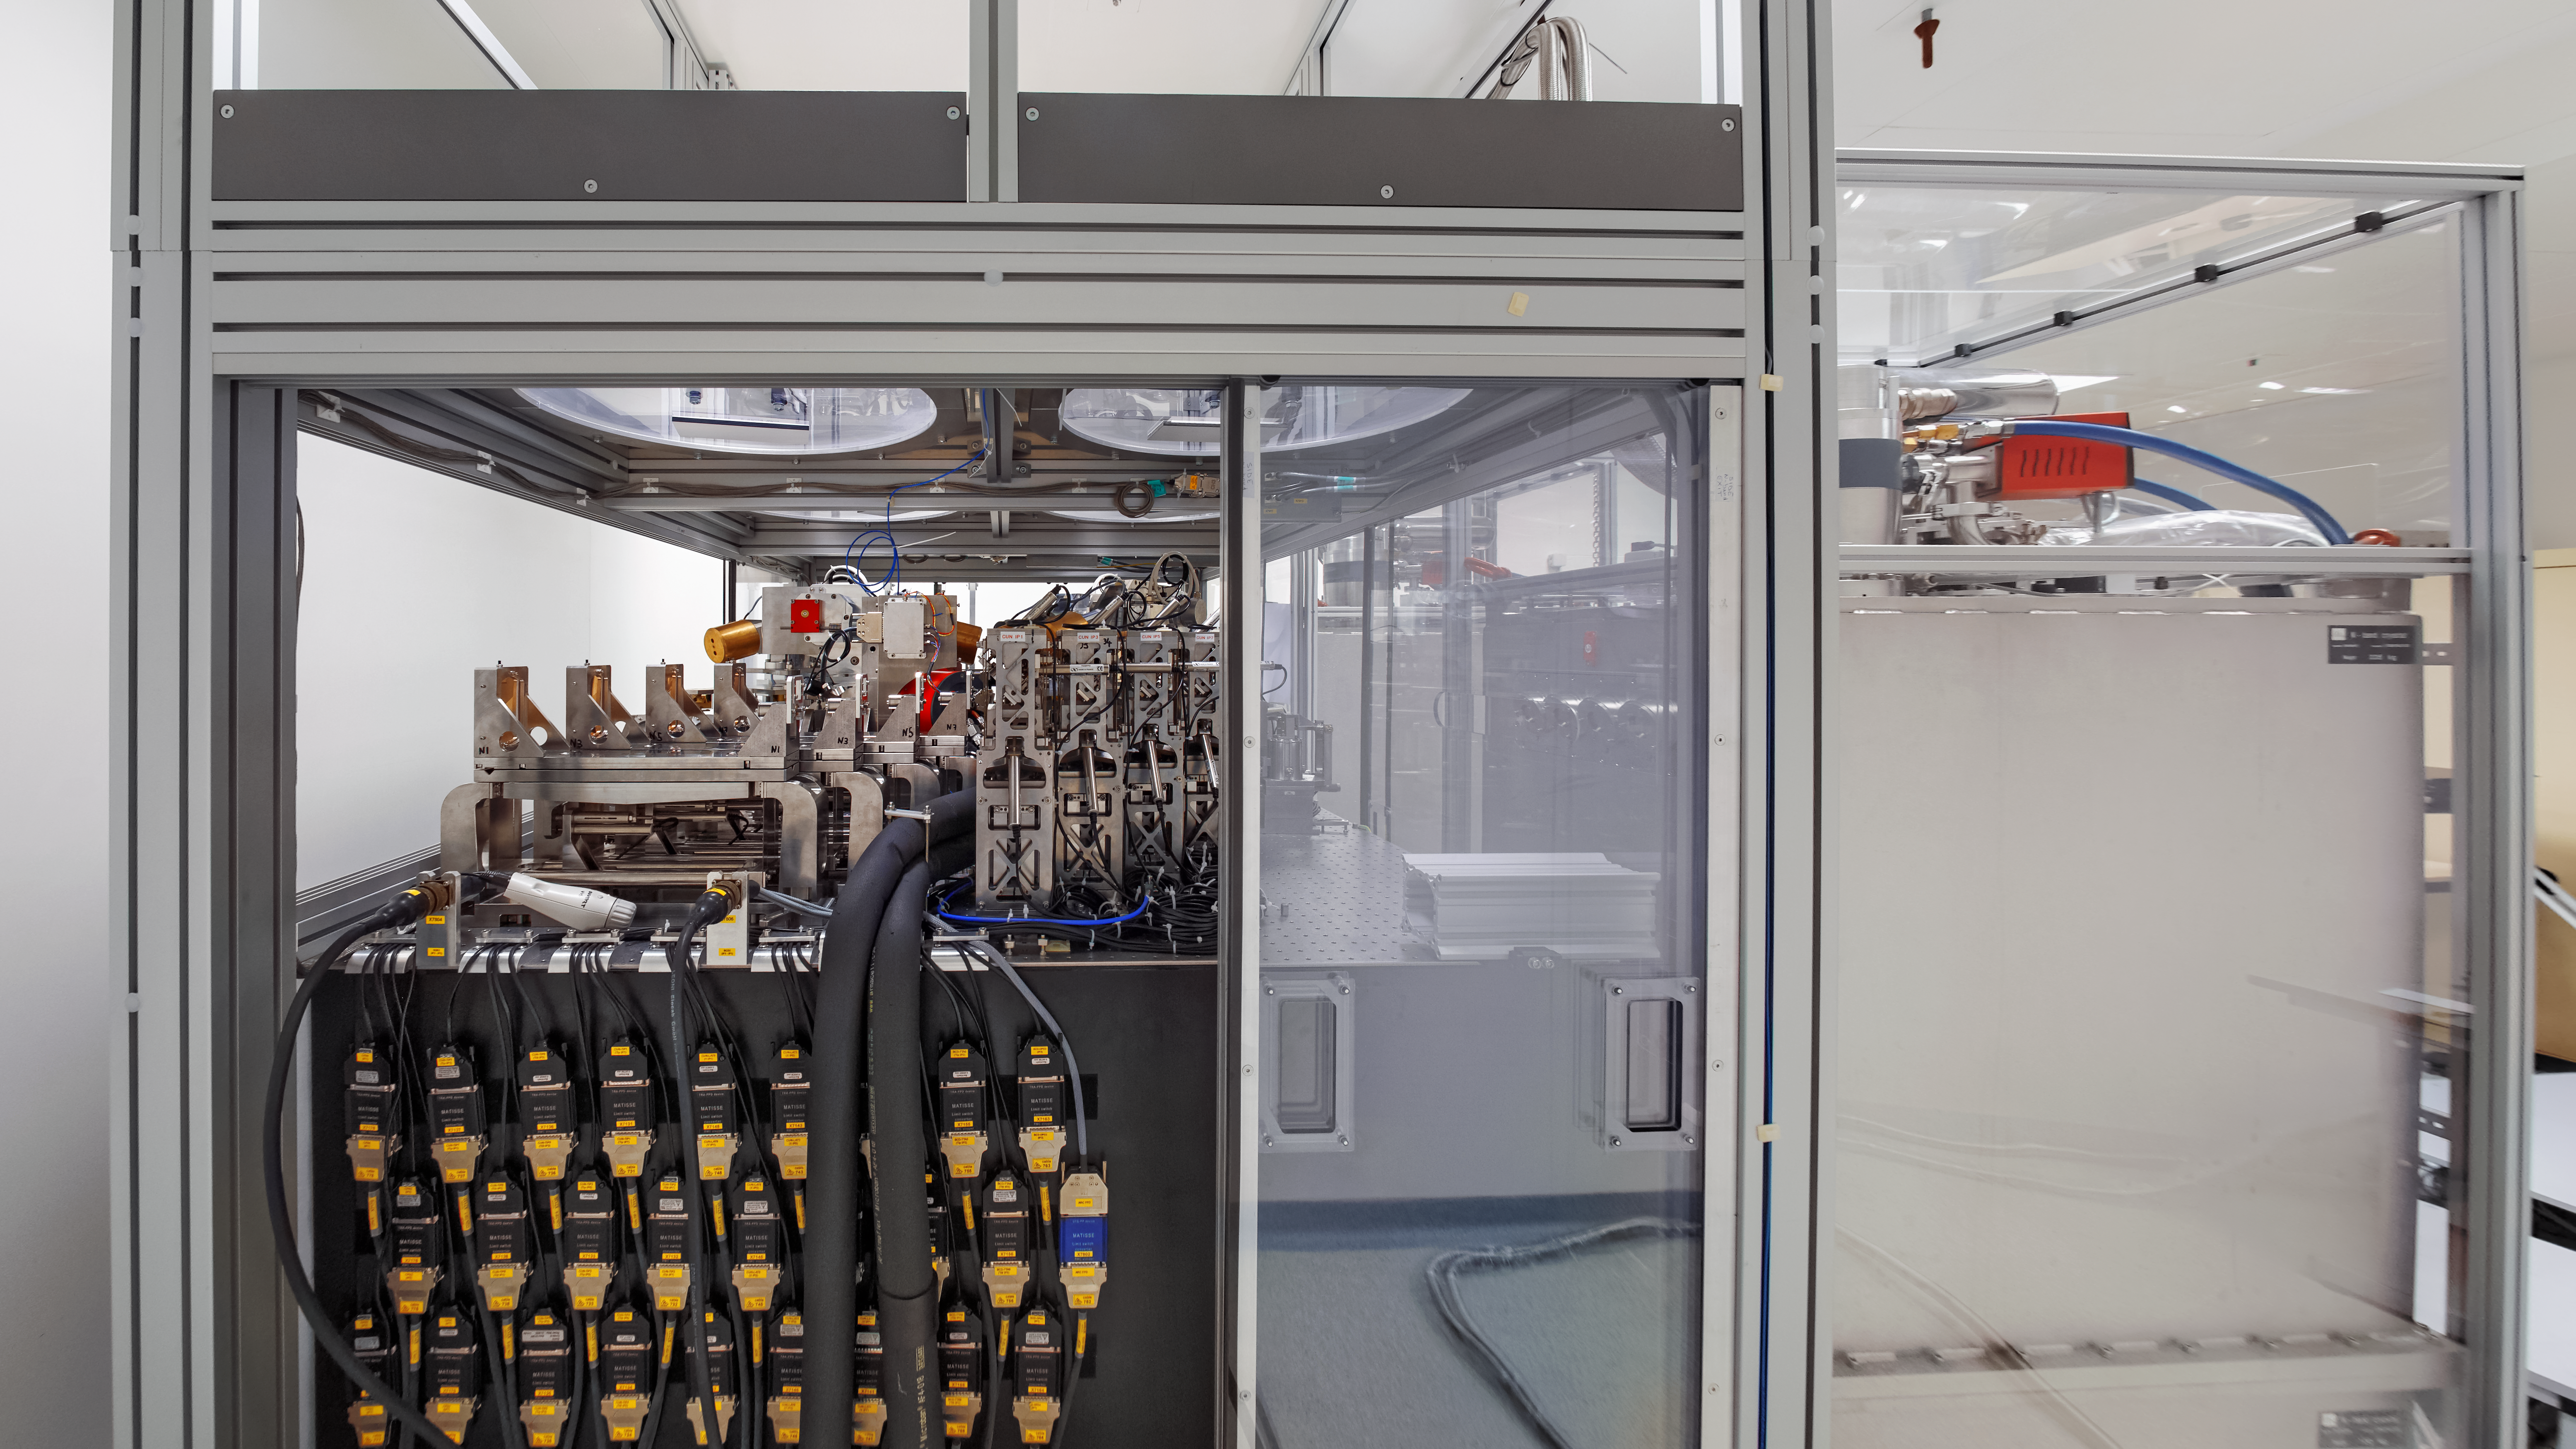

Side view of MATISSE in the lab

In preparation for integration into the Very Large Telescope Interferometer (VLTI) at ESO’s Paranal Observatory, MATISSE (the Multi-AperTure mid-Infrared SpectroScopic Experiment) went through initial tests at the Observatoire de la Côte d’Azur in France. MATISSE is capable of combining the light from up to four of the VLTI’s Unit Telescopes (UTs) or Auxiliary Telescopes (ATs), offering unique and fascinating observational capabilities.

Credit: MATISSE Project/Y. Bresson